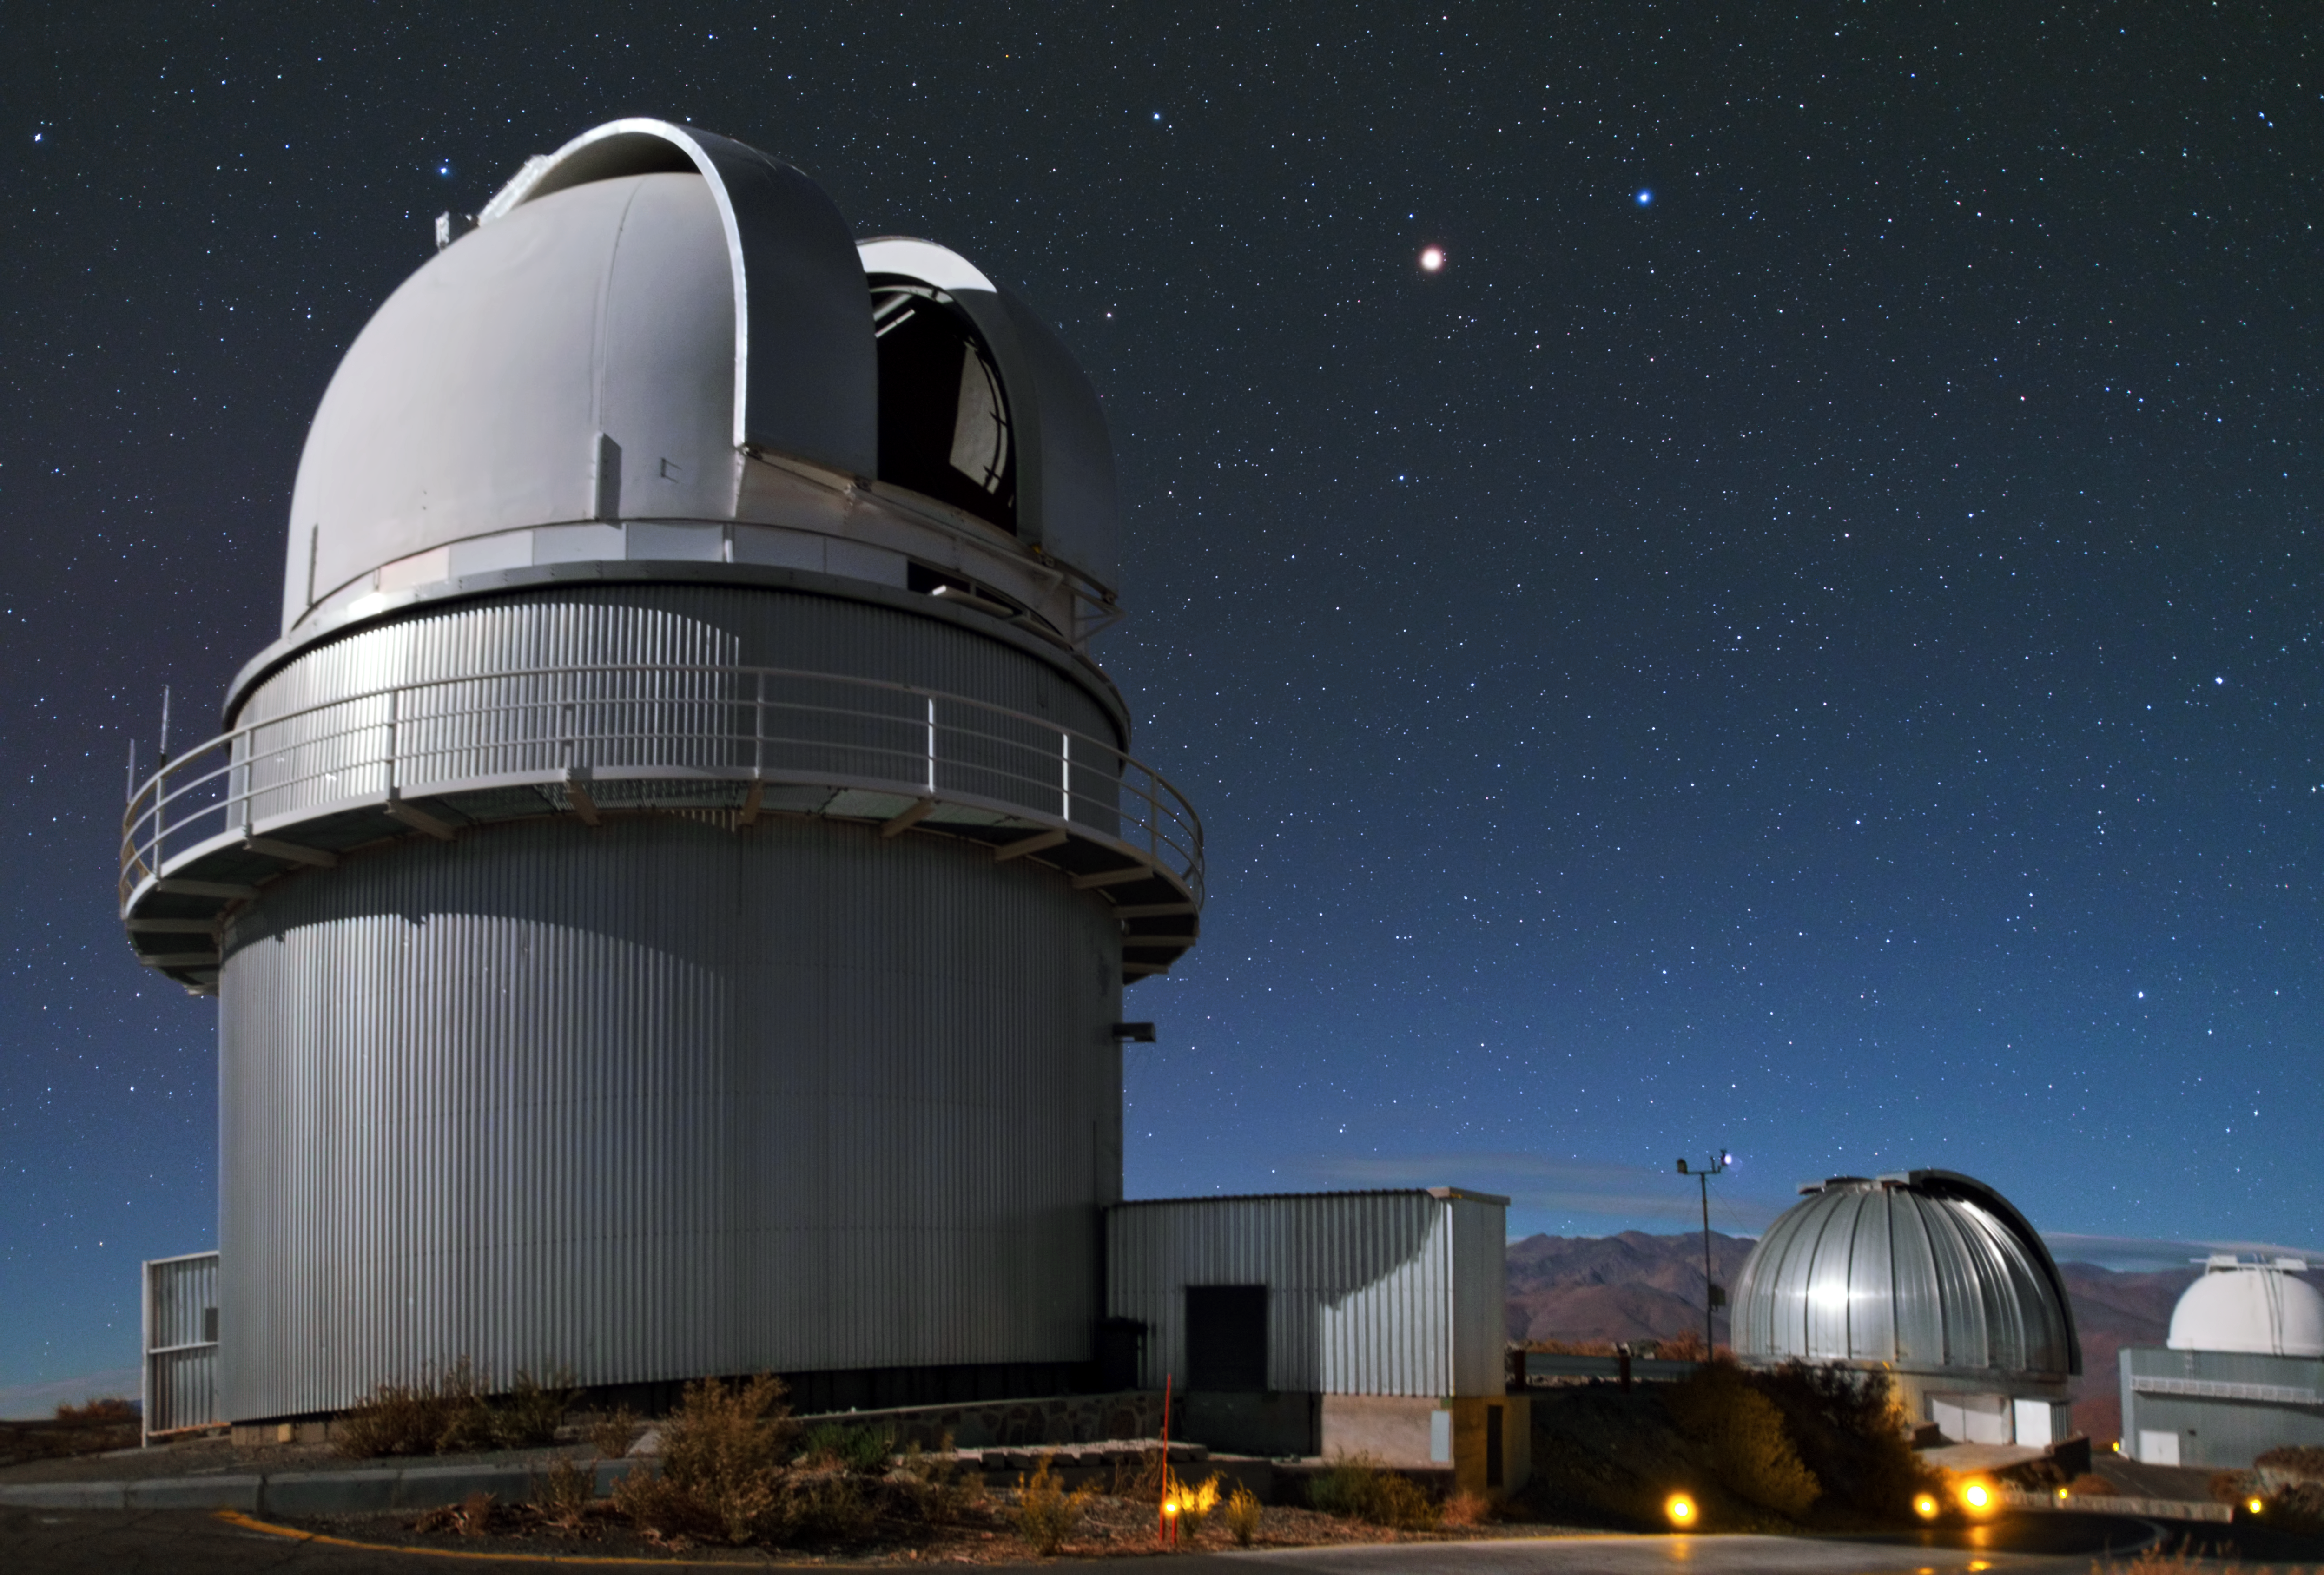

Danish 1.54-metre telescope at La Silla

This is the housing of the Danish 1.54-metre telescope that has been in use at La Silla since 1979. It was completely overhauled in 1993 and is now equipped with the Danish Faint Object Spectrograph and Camera spectrograph/camera. Behind it we can see the decommissioned MPG/ESO 2.2-metre telescope and the decommissioned ESO 1-metre Schmidt telescope.

Credit: Y. Beletsky (LCO)/ESO